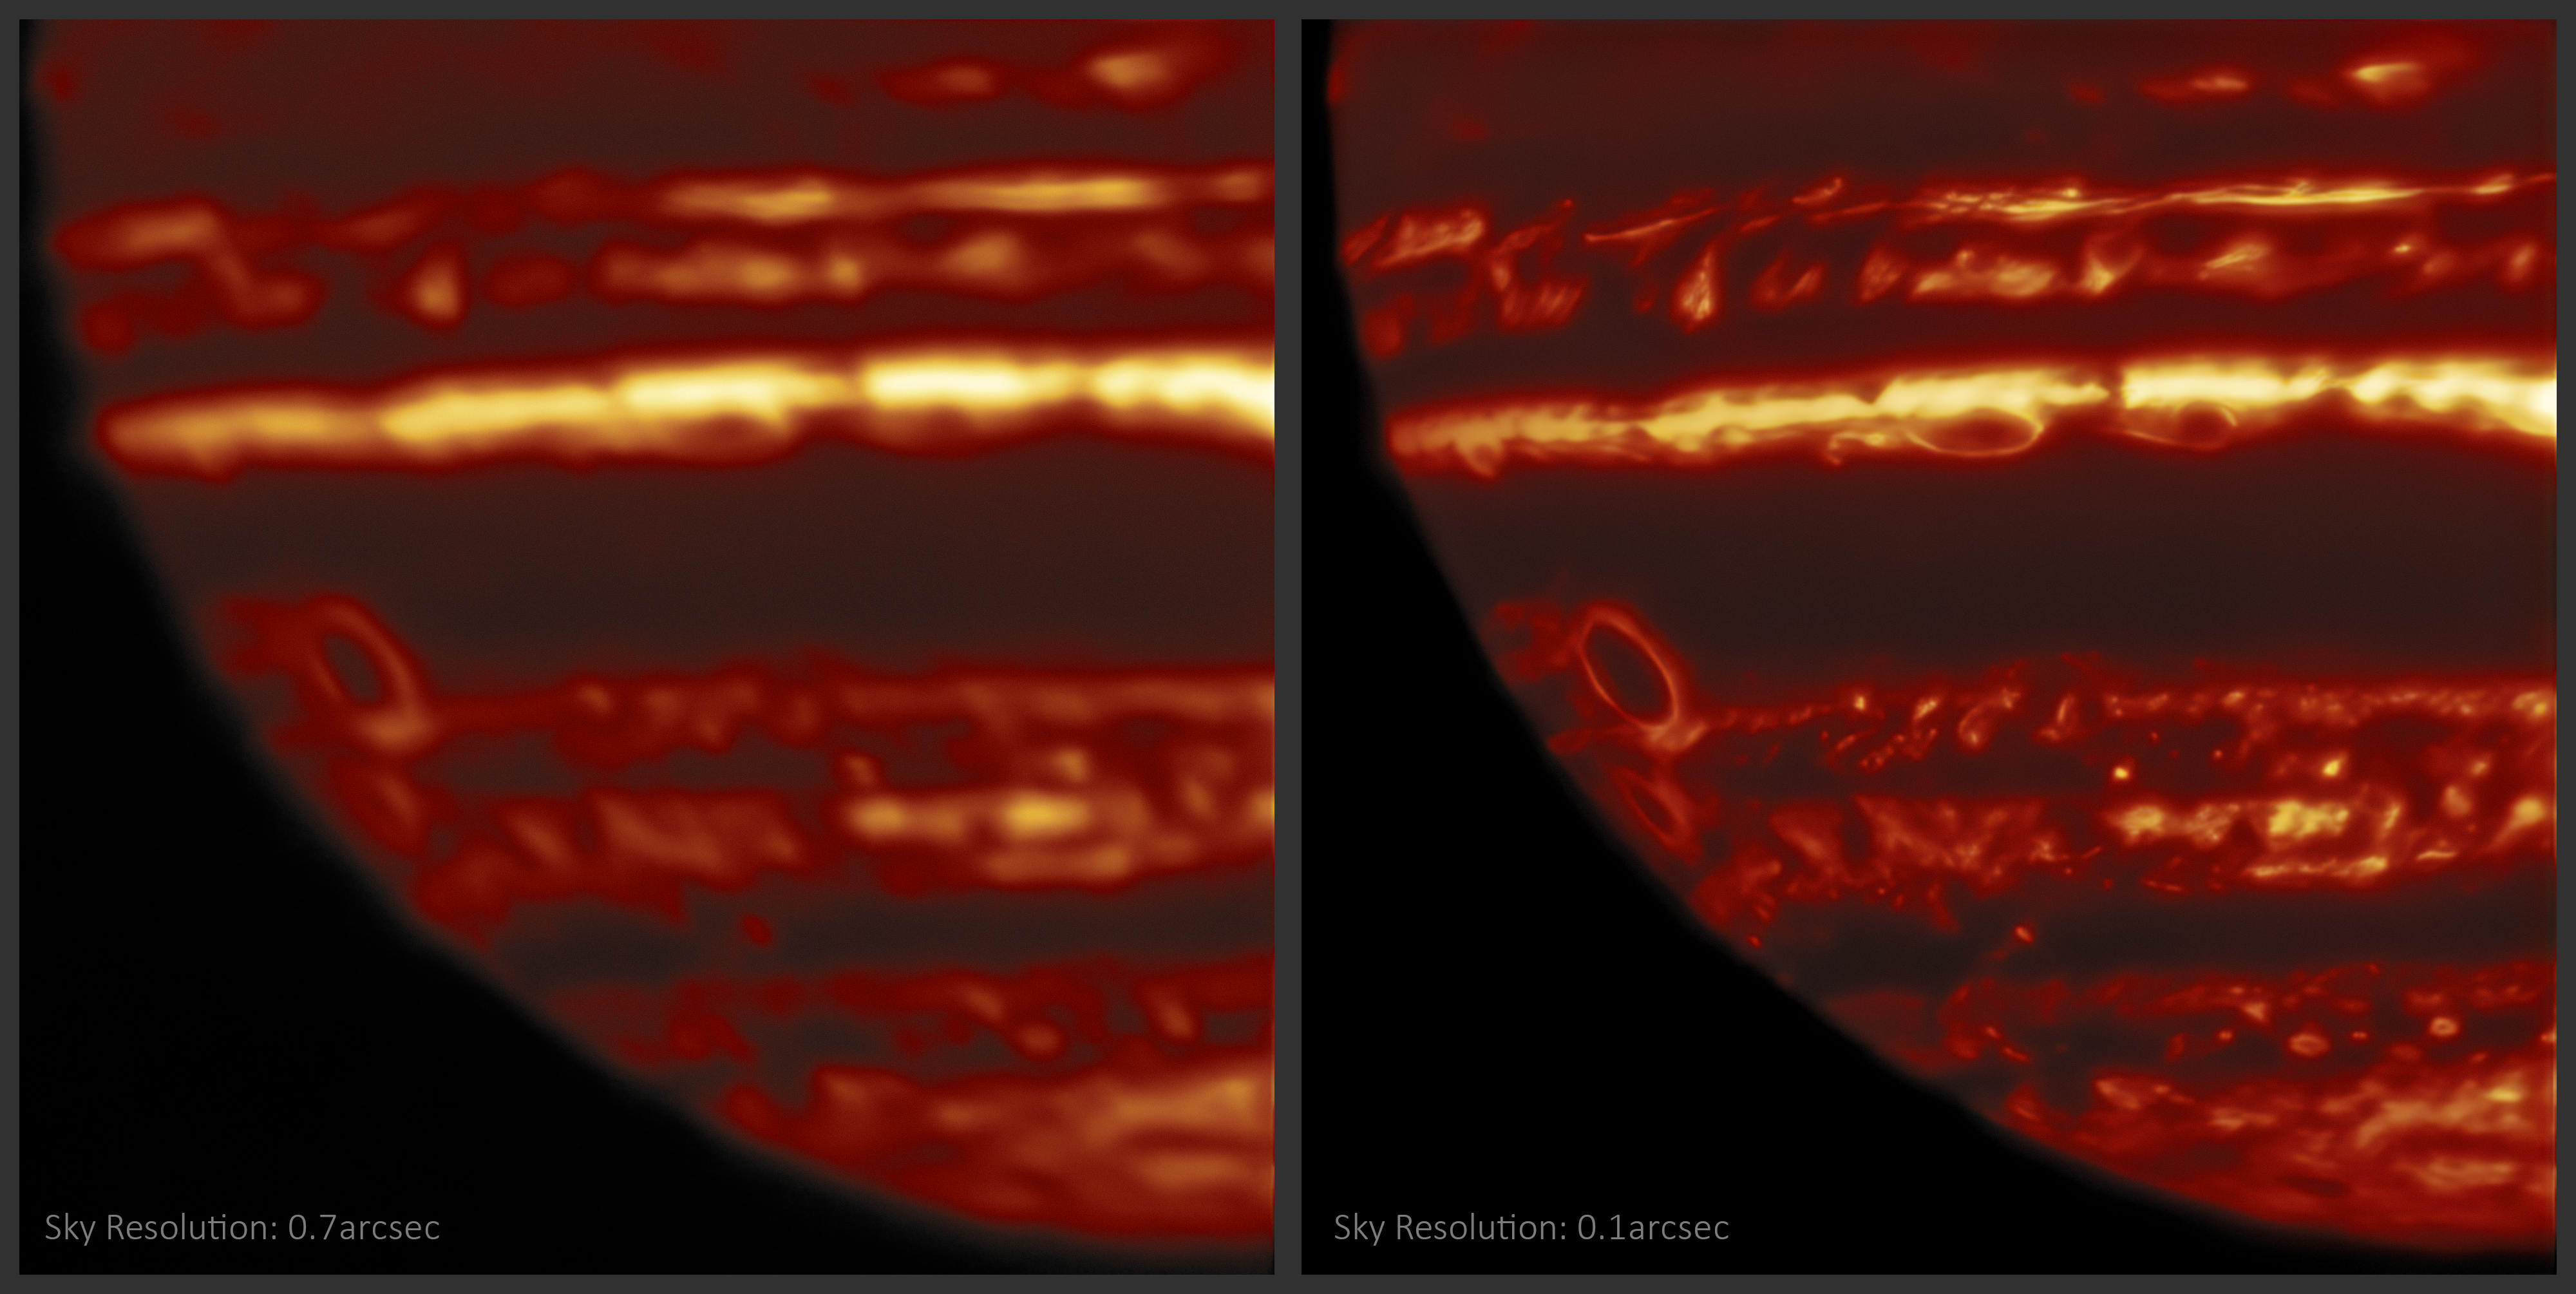

Sharp/Unsharp Lucky Imaging

These images of Jupiter were taken in infrared light using the international Gemini Observatory, a program of NSF NOIRLab on 8 April 2019. Because the telescope must observe through the Earth’s atmosphere, any disturbances in the air such as wind or temperature changes will distort and blur the image (left). This greatly limits the resolution the telescope can achieve on a target when only one image is taken. However, during a single night of “lucky imaging” observations, the telescope takes hundreds of exposures of the target. Some will be blurred, but many exposures will be taken when the view to space is still and clear of disturbances (right). In these “lucky” images, much smaller, more complex details on Jupiter are revealed. The research team finds the sharpest of these exposures, and compiles them into a mosaic of the whole disk.

Credit: International Gemini Observatory/NOIRLab/NSF/AURA M.H. Wong (UC Berkeley) and team Acknowledgments: Mahdi Zamani